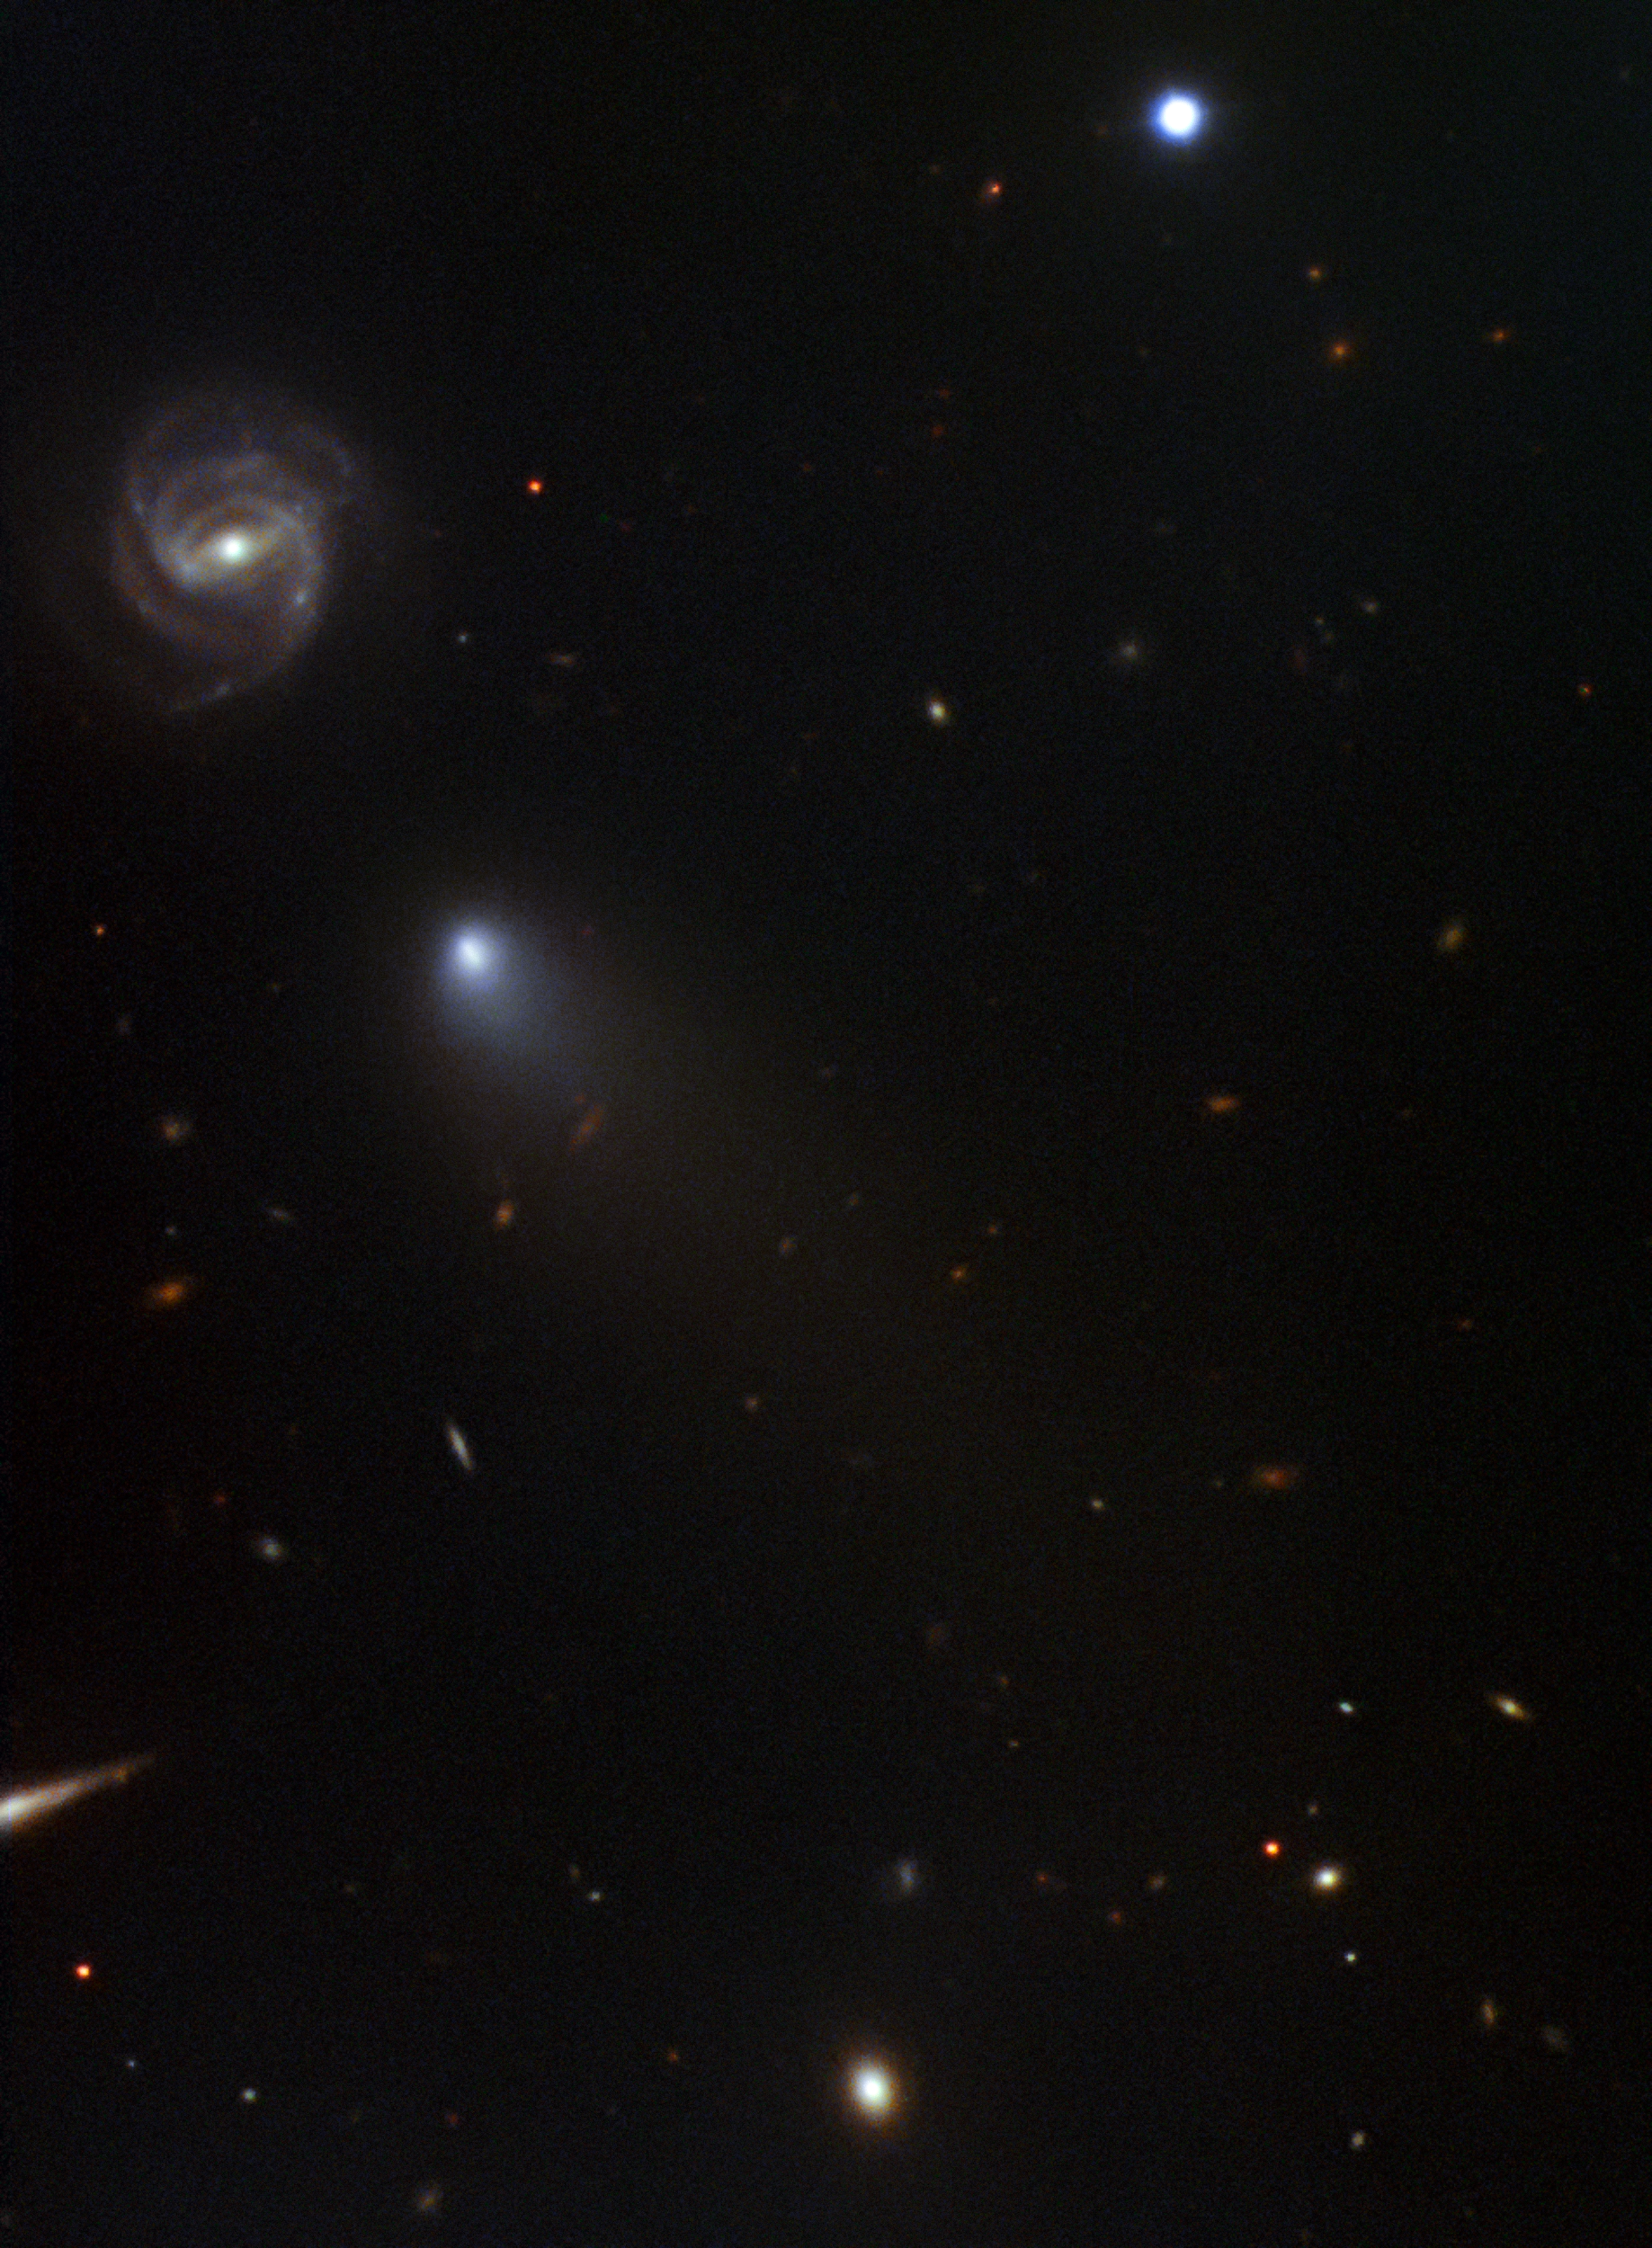

Take II on an Interstellar Comet

International Gemini Observatory follows a comet from beyond: NOIRLab’s International Gemini Observatory continues tracking a visiting comet from beyond our Solar System. Gemini’s second image release of the comet, discovered by Russian amateur astronomer Gennady Borisov in August of this year, reveals the evolution of the comet as it approaches its closest approach to our sun in December. The image also features the distant background galaxy (going by the catchy designation: 2dFGRS TGN363Z174) that happened to appear adjacent to the comet when the image was captured on the night of November 11–12 2019. “The comet is doing what we would expect a comet to do as it approaches the Sun,” according to Meg Schwamb of Queen’s University Belfast who led the observations. “Gas is being vaporized and the gas cloud, or coma, is expanding and being blown away from the Sun. It’s reassuring that comets from beyond our Solar System behave as we would expect!” Schwamb’s team obtained the image as part of a Fast Turnaround program using the Gemini North telescope and a brand new rapid data reduction pipeline called Dragons. “Dragons allowed us to reduce these data in less than 24 hours which is critical when tracking something which evolves as quickly as a comet,” said Rosemary Pike who is a member of the team from Taiwan’s Academia Sinica Institute of Astronomy and Astrophysics. The data are part of a long-term program to observe the visiting comet and understand how this visitor from beyond our Solar System might differ from comets originating within our own planetary system. A previous image of the comet, obtained with the Gemini North telescope was released on September 13th and was one of the first images released of the comet. The previous image is available here

Credit: International Gemini Observatory/NOIRLab/NSF/AURA